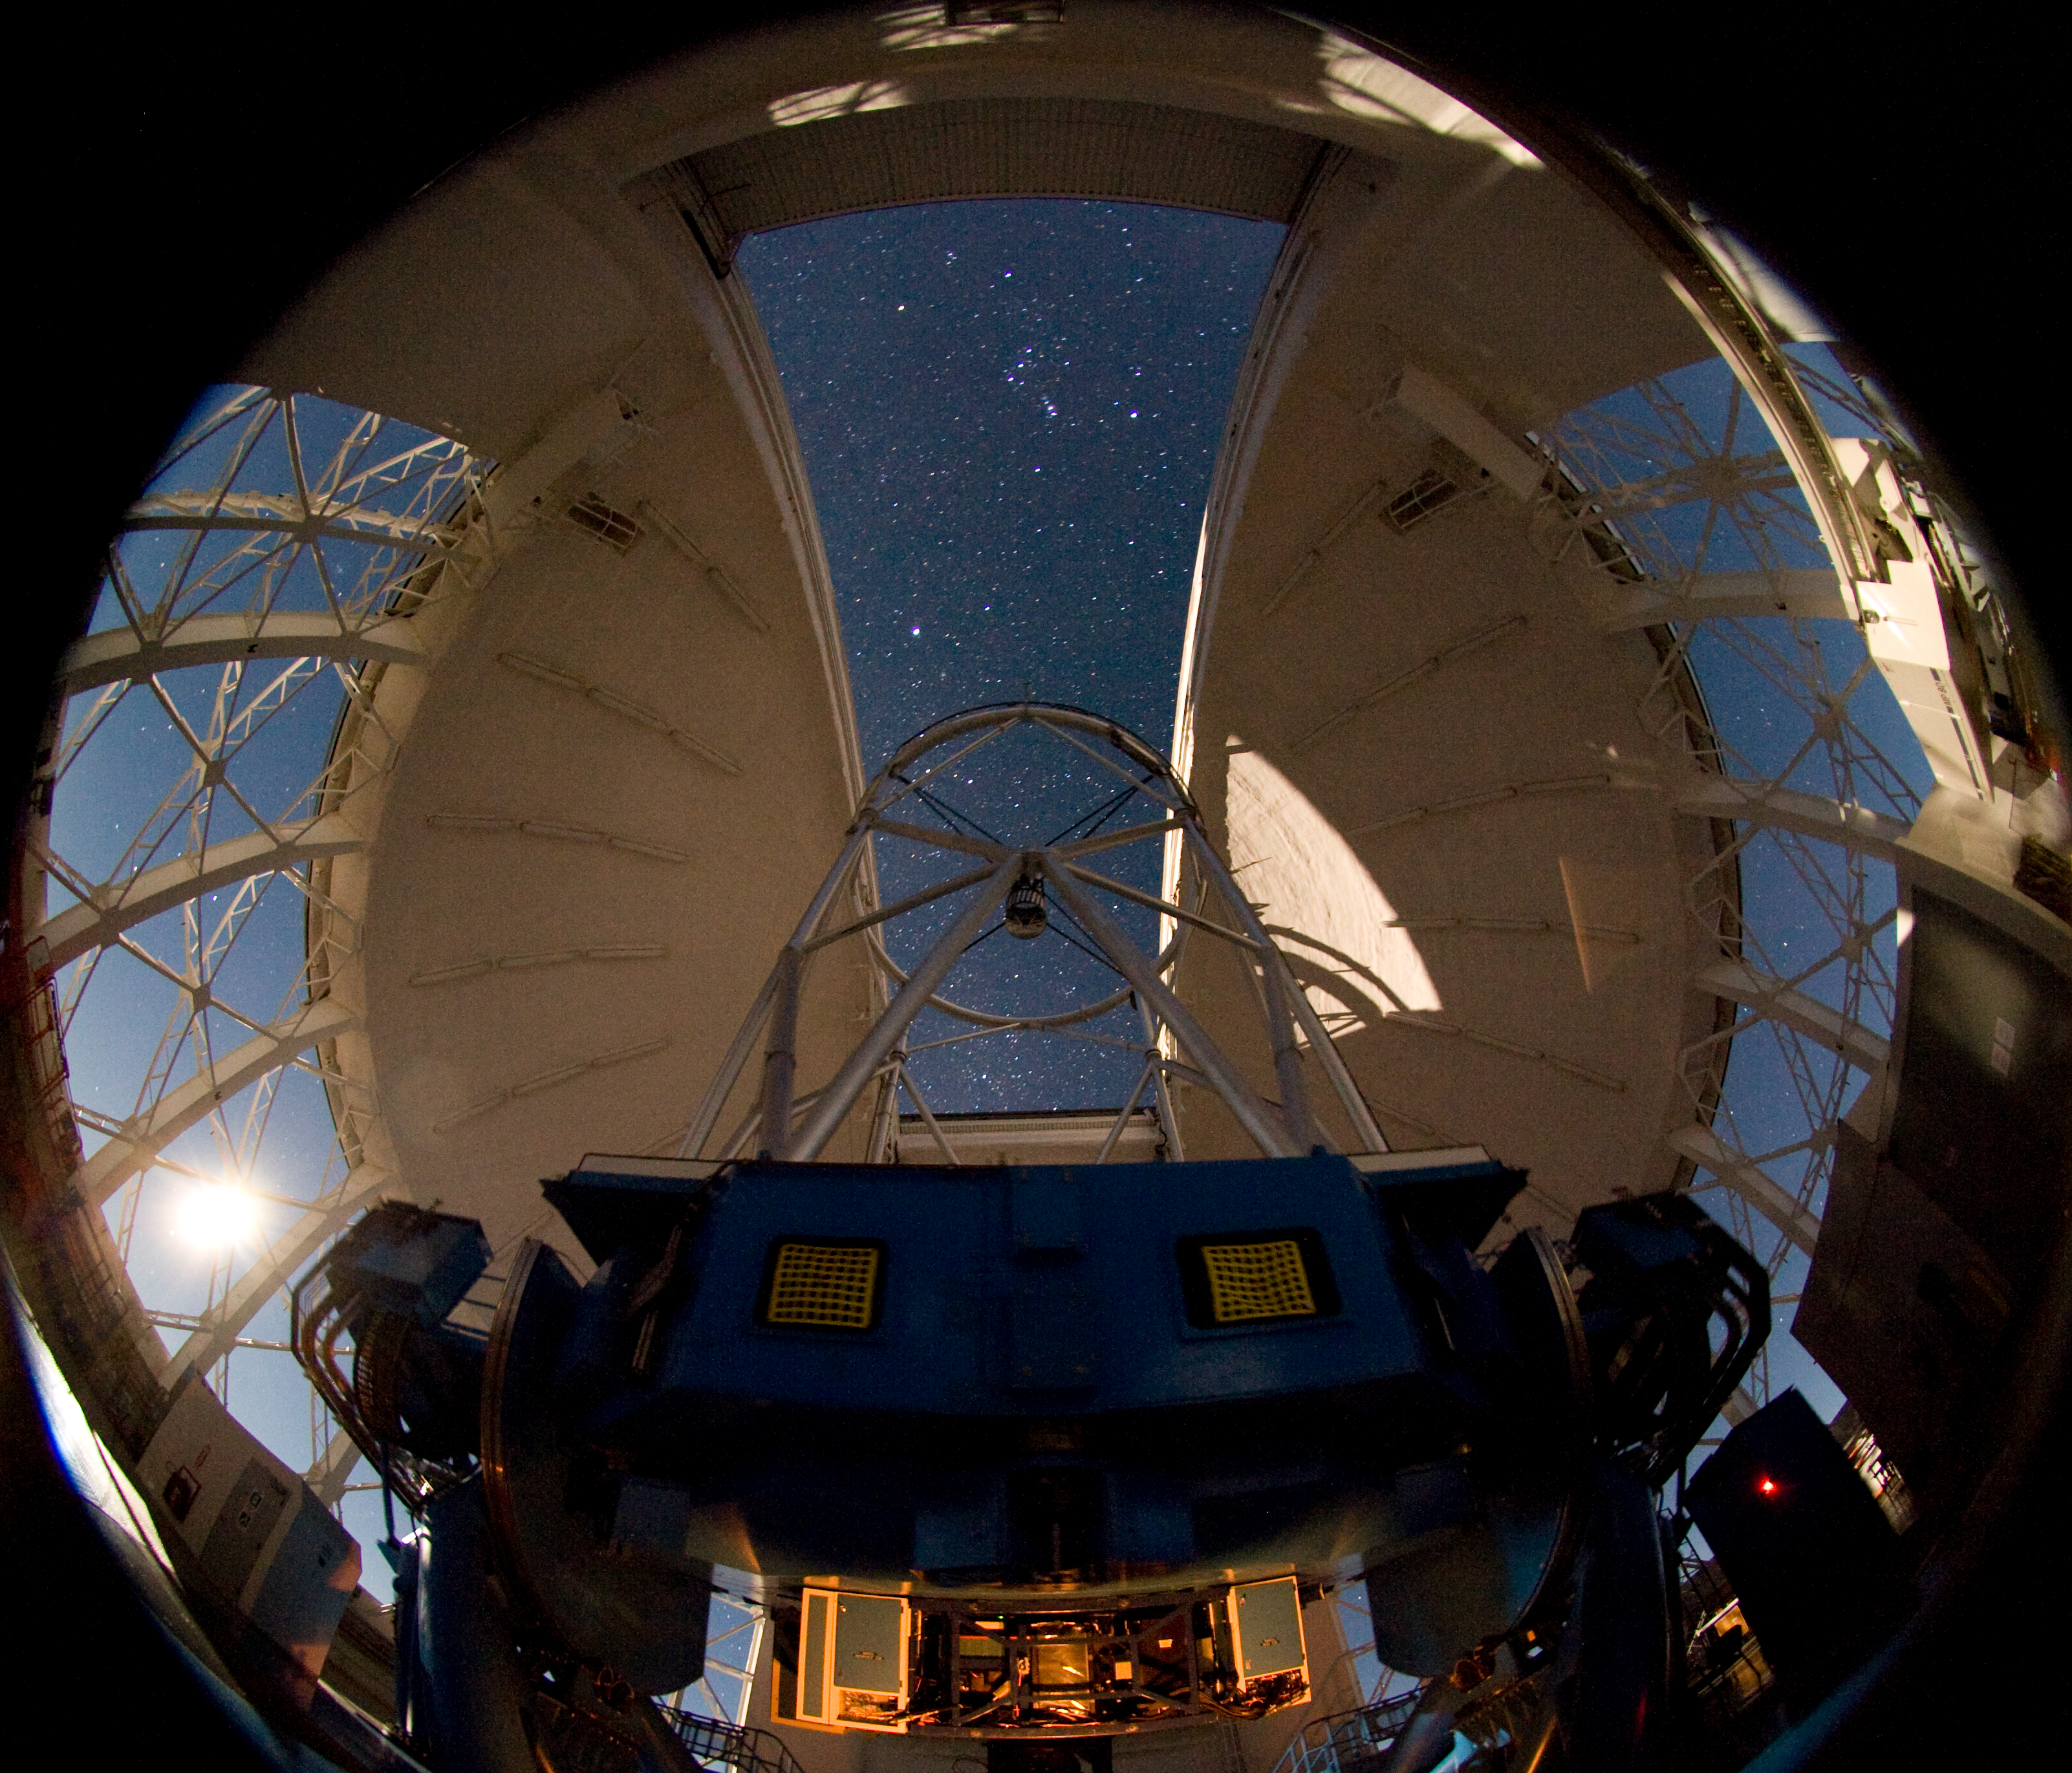

Gemini South by Moonlight

The Gemini South telescope on Cerro Pachón in Chile is illuminated by the setting moon (visible on left, through vent-gate). At the bottom of this fisheye lens view, the Near-Infrared Cronagraphic Imager (NICI) is illuminated. NICI is currently being used extensively in planet-search programs due to its ability to see faint objects very close to bright stars. In the sky, the constellation of Orion dominates the open slit, it appears to be oriented in a Northern Hemisphere juxtaposition (with Orion’s head on top) but this is due to the fact that the lens used for this photograph shows the entire hemisphere of the sky and the top is really the back of the view.

Credit: International Gemini Observatory